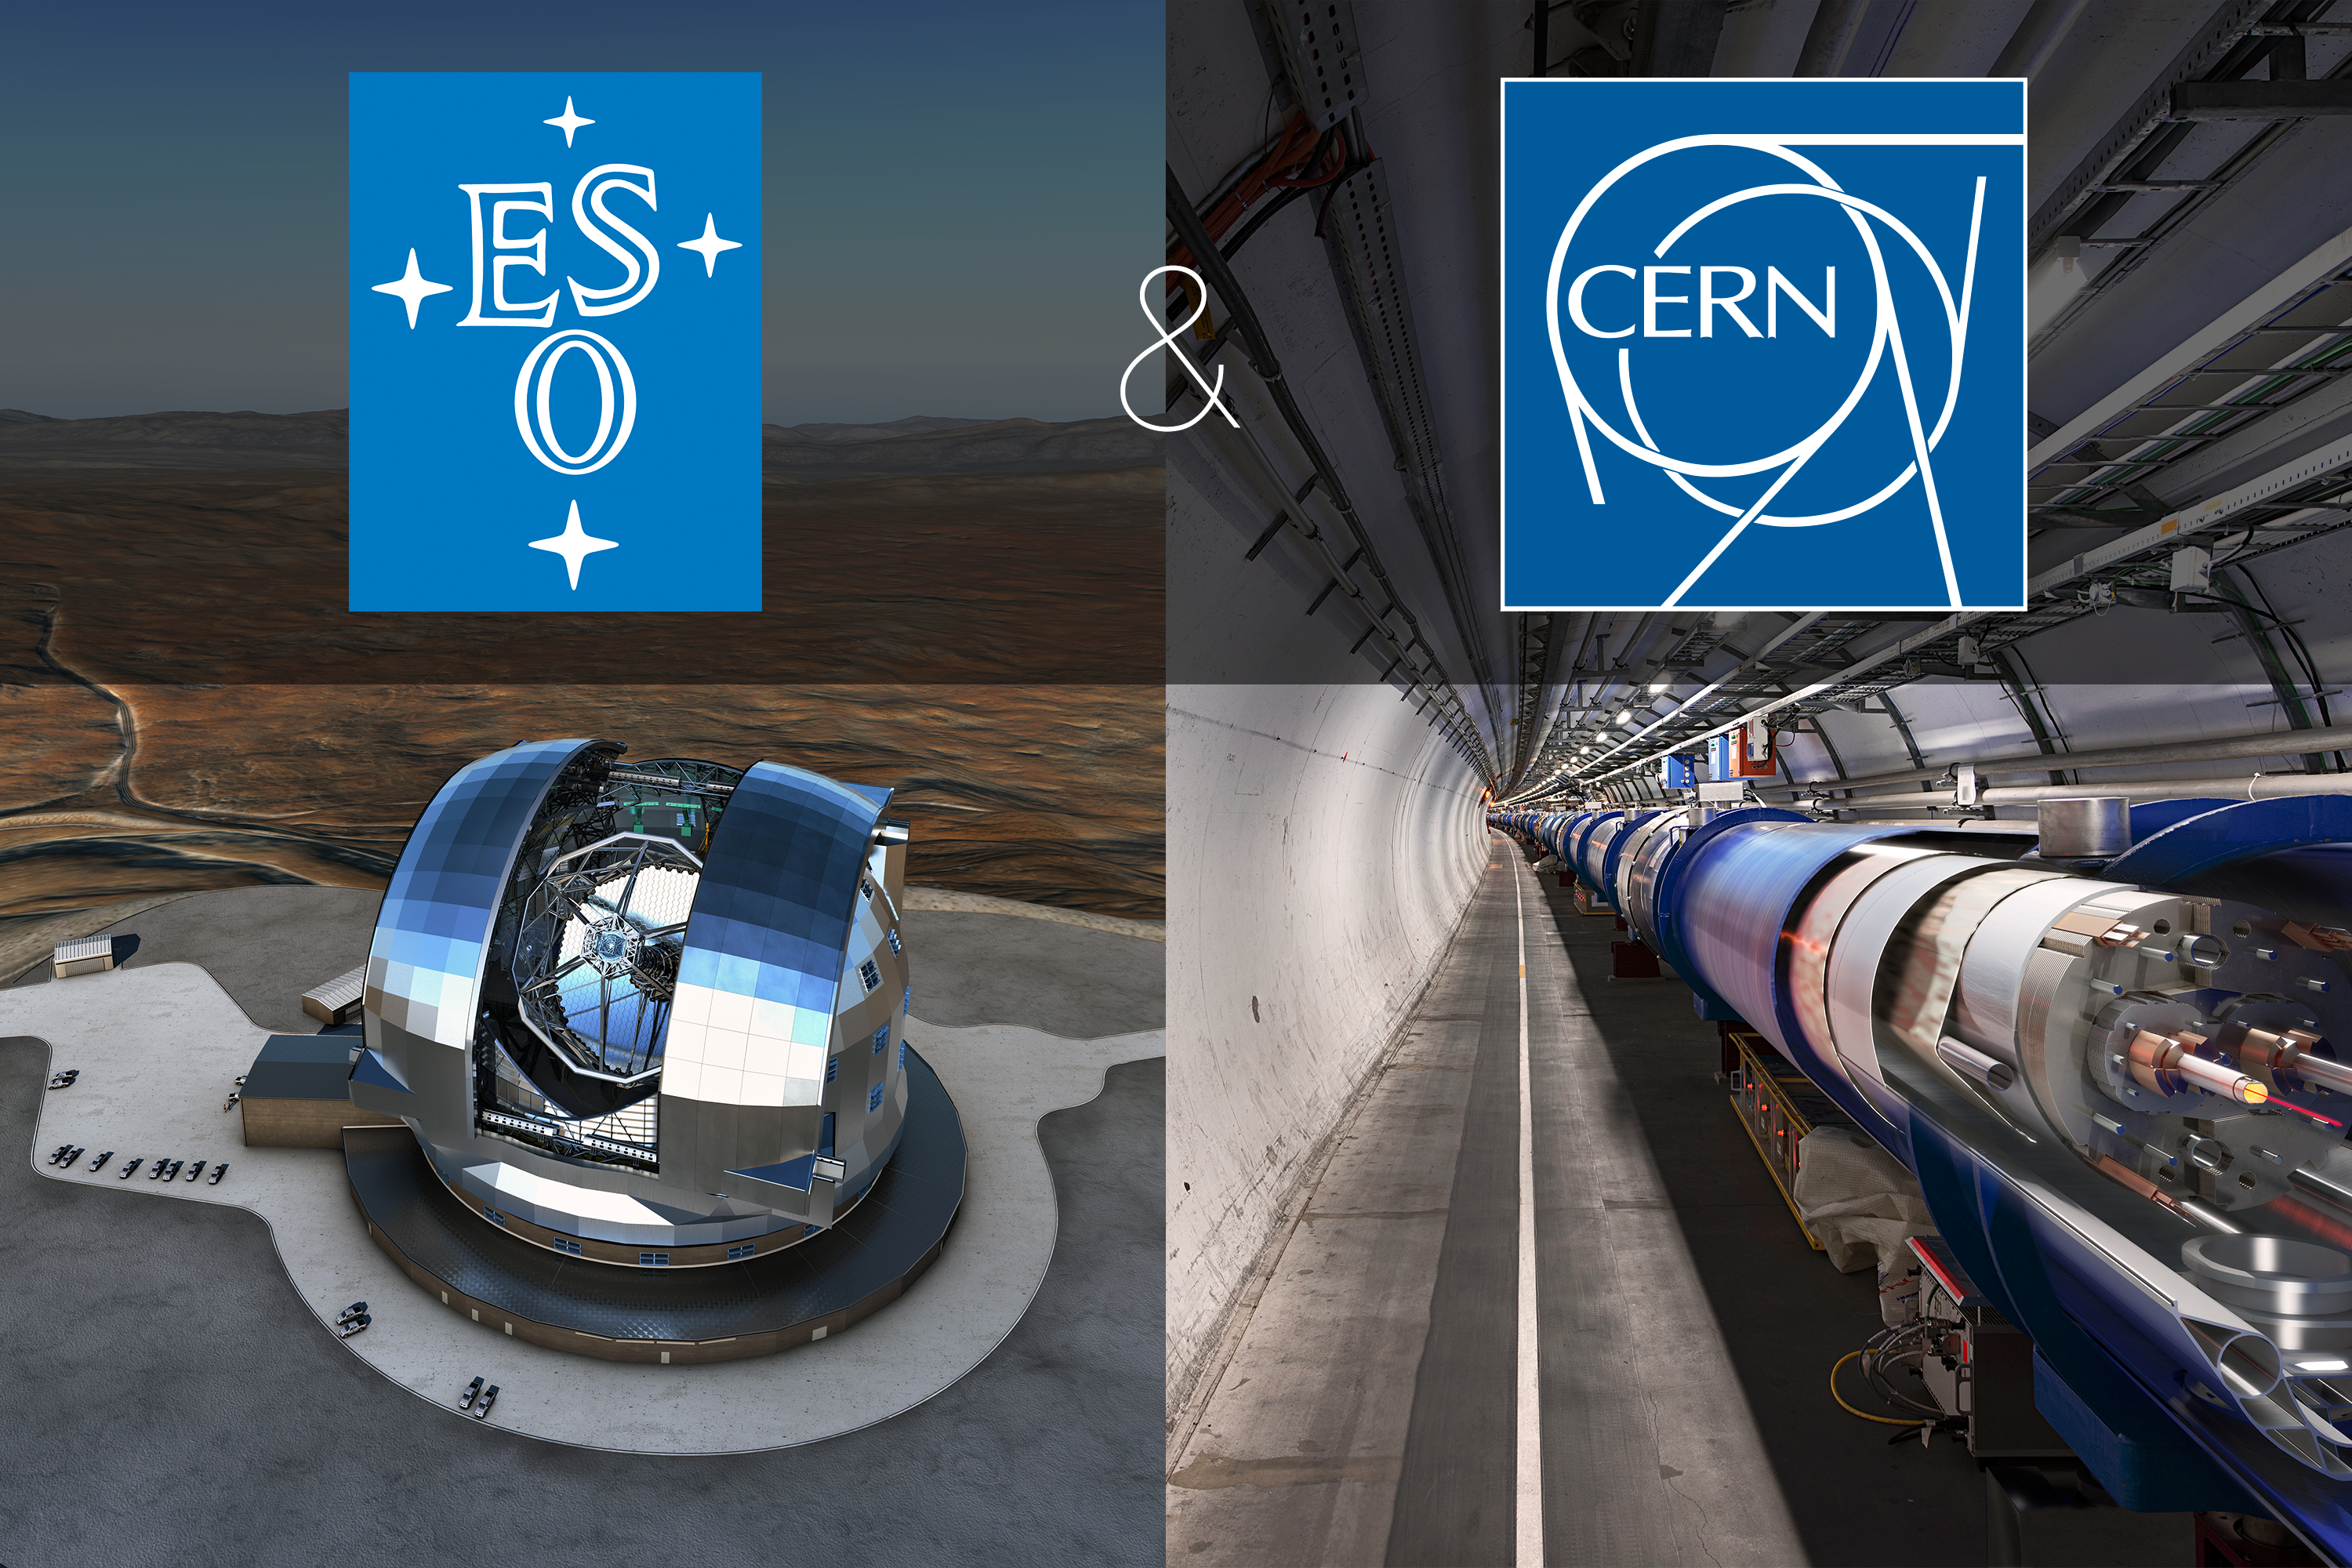

ESO and CERN sign cooperation agreement

ESO and the European Organisation for Nuclear Research (CERN) have signed a cooperation agreement, providing a framework for future close cooperation and the exchange of information. The agreement addresses many areas, including scientific research, technology, and education and public outreach activities.

Credit: ESO